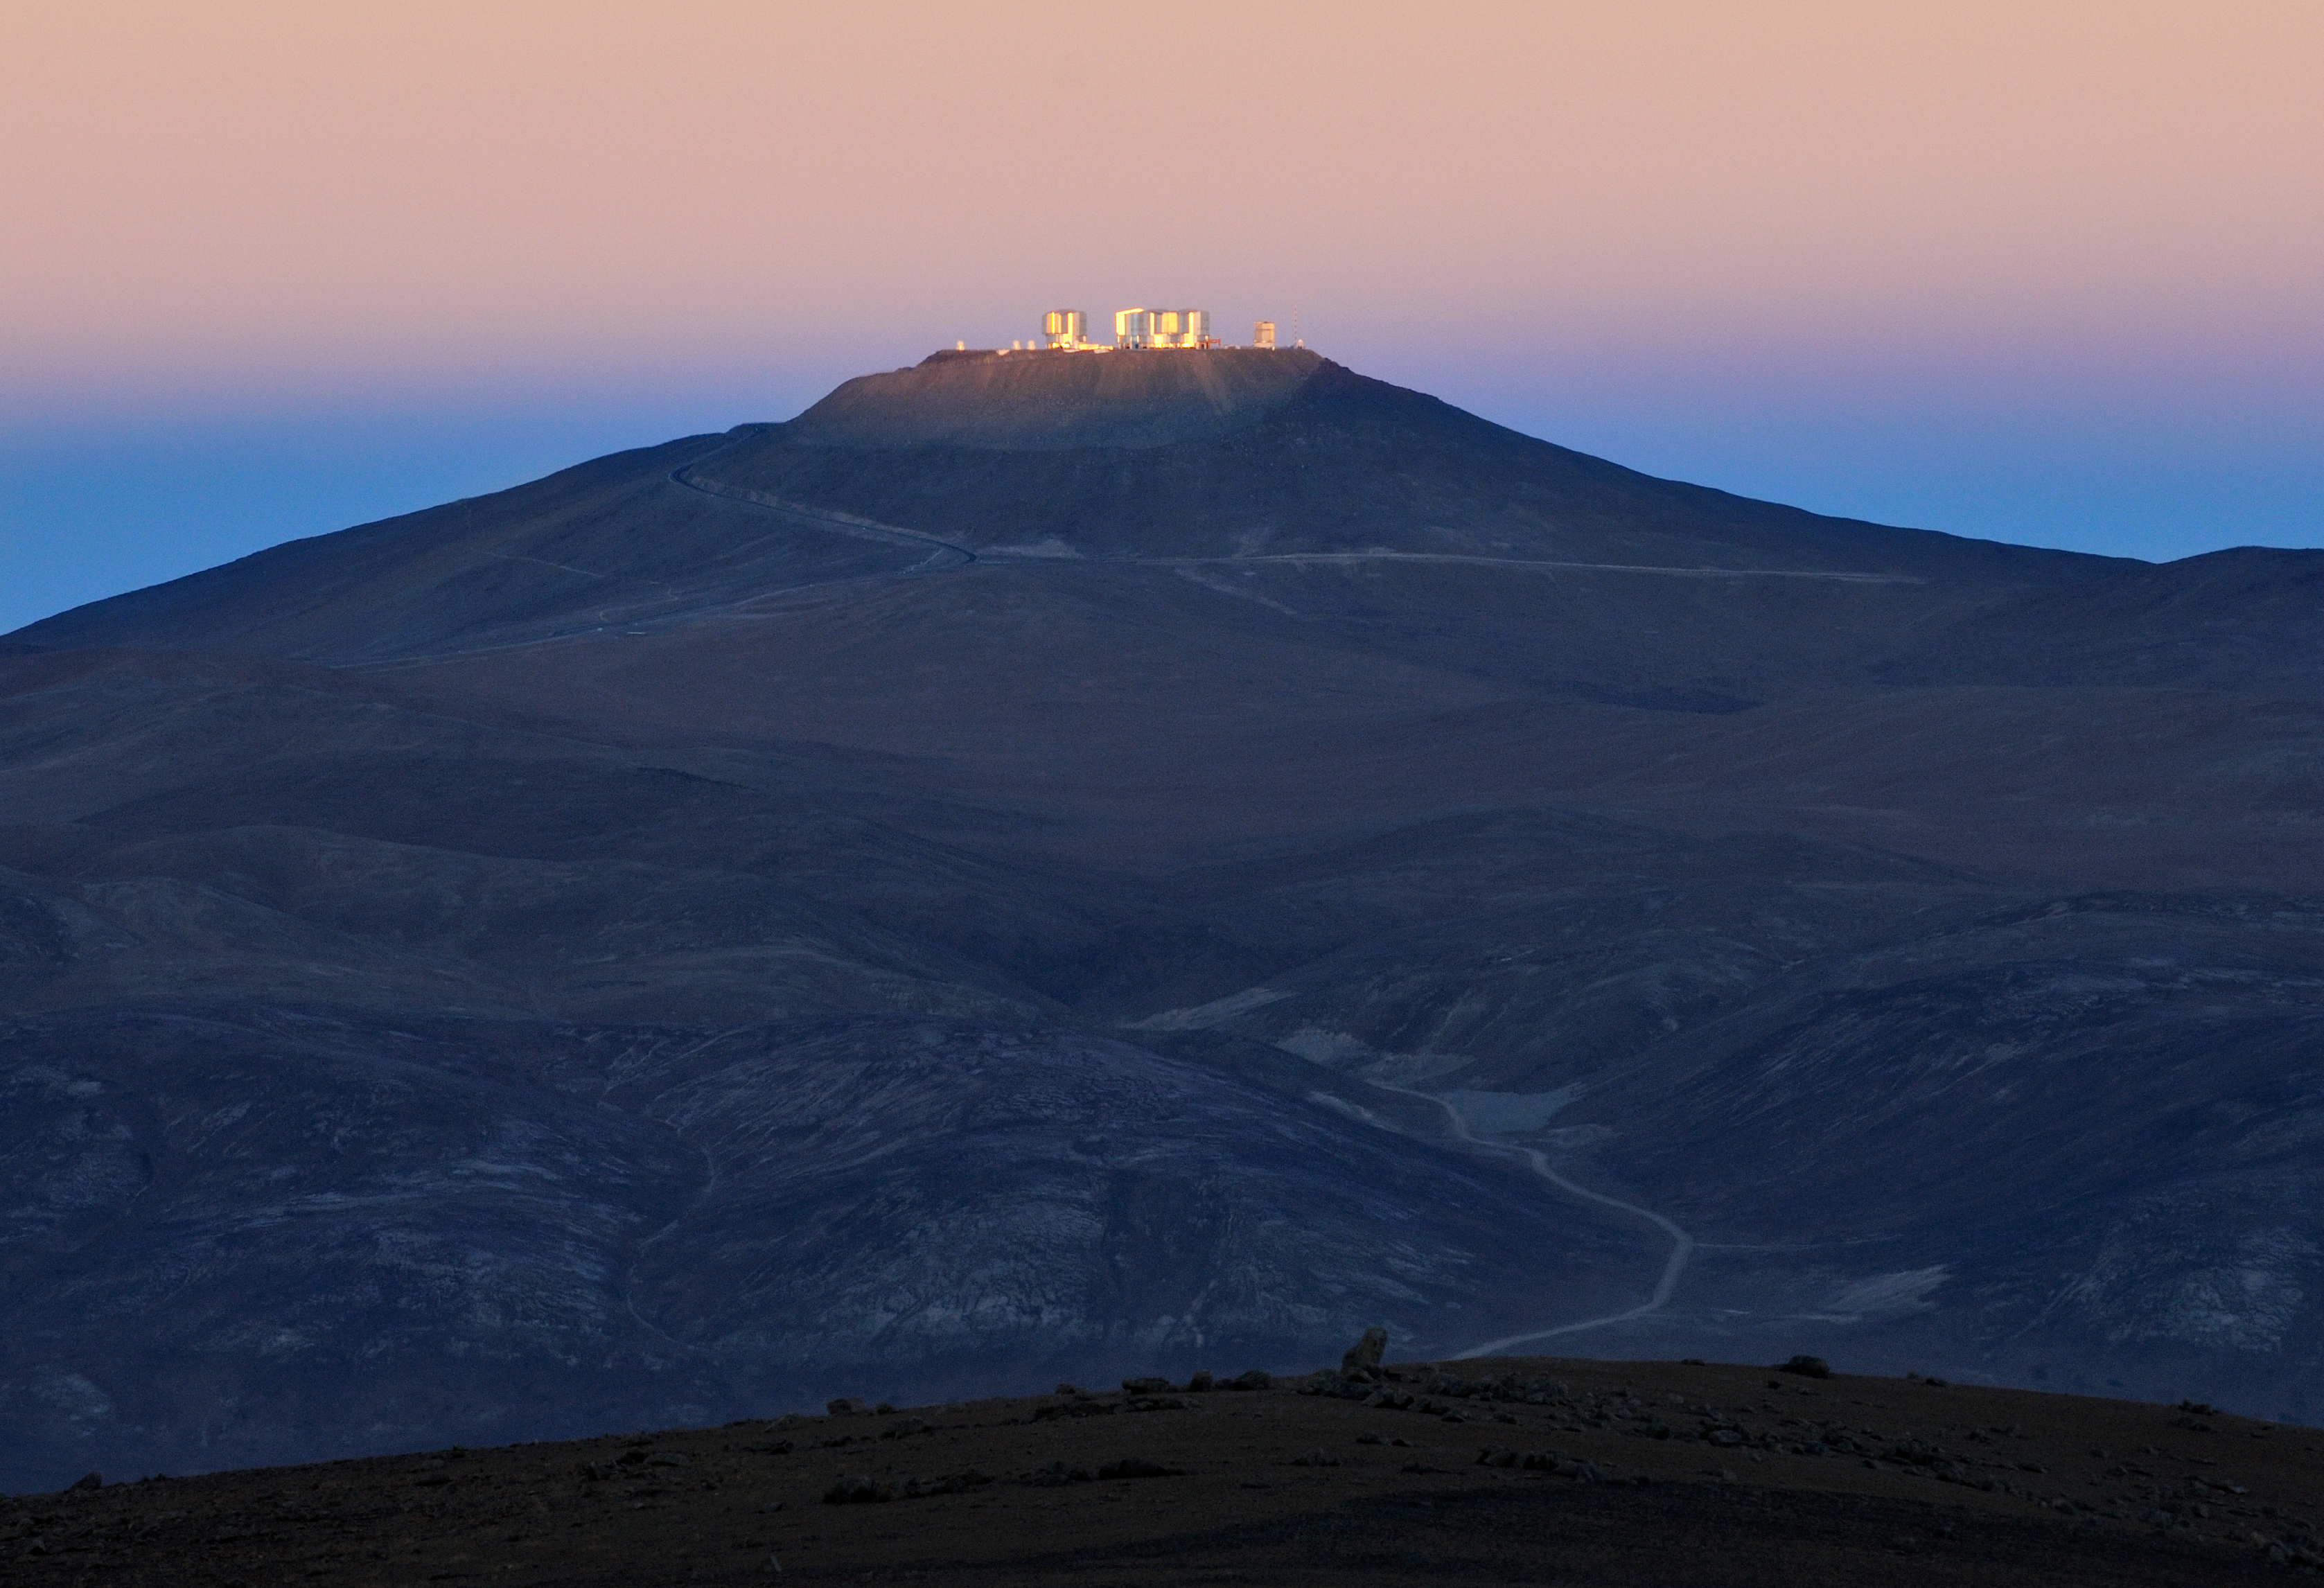

First rays of sun at the VLT

The first rays of the morning Sun touch the VLT platform, while the surrounding Mars-like landscape is still in the shade. The pink glow in the sky is a phenomenon known as the “Belt of Venus”, produced by the backscattering of the reddened light from the rising or setting Sun. The blue colour below is the shadow of the Earth projected into the atmosphere. The picture was taken from the road to Cerro Armazones.

Credit: G. Hüdepohl/ESO (www.atacamaphoto.com)